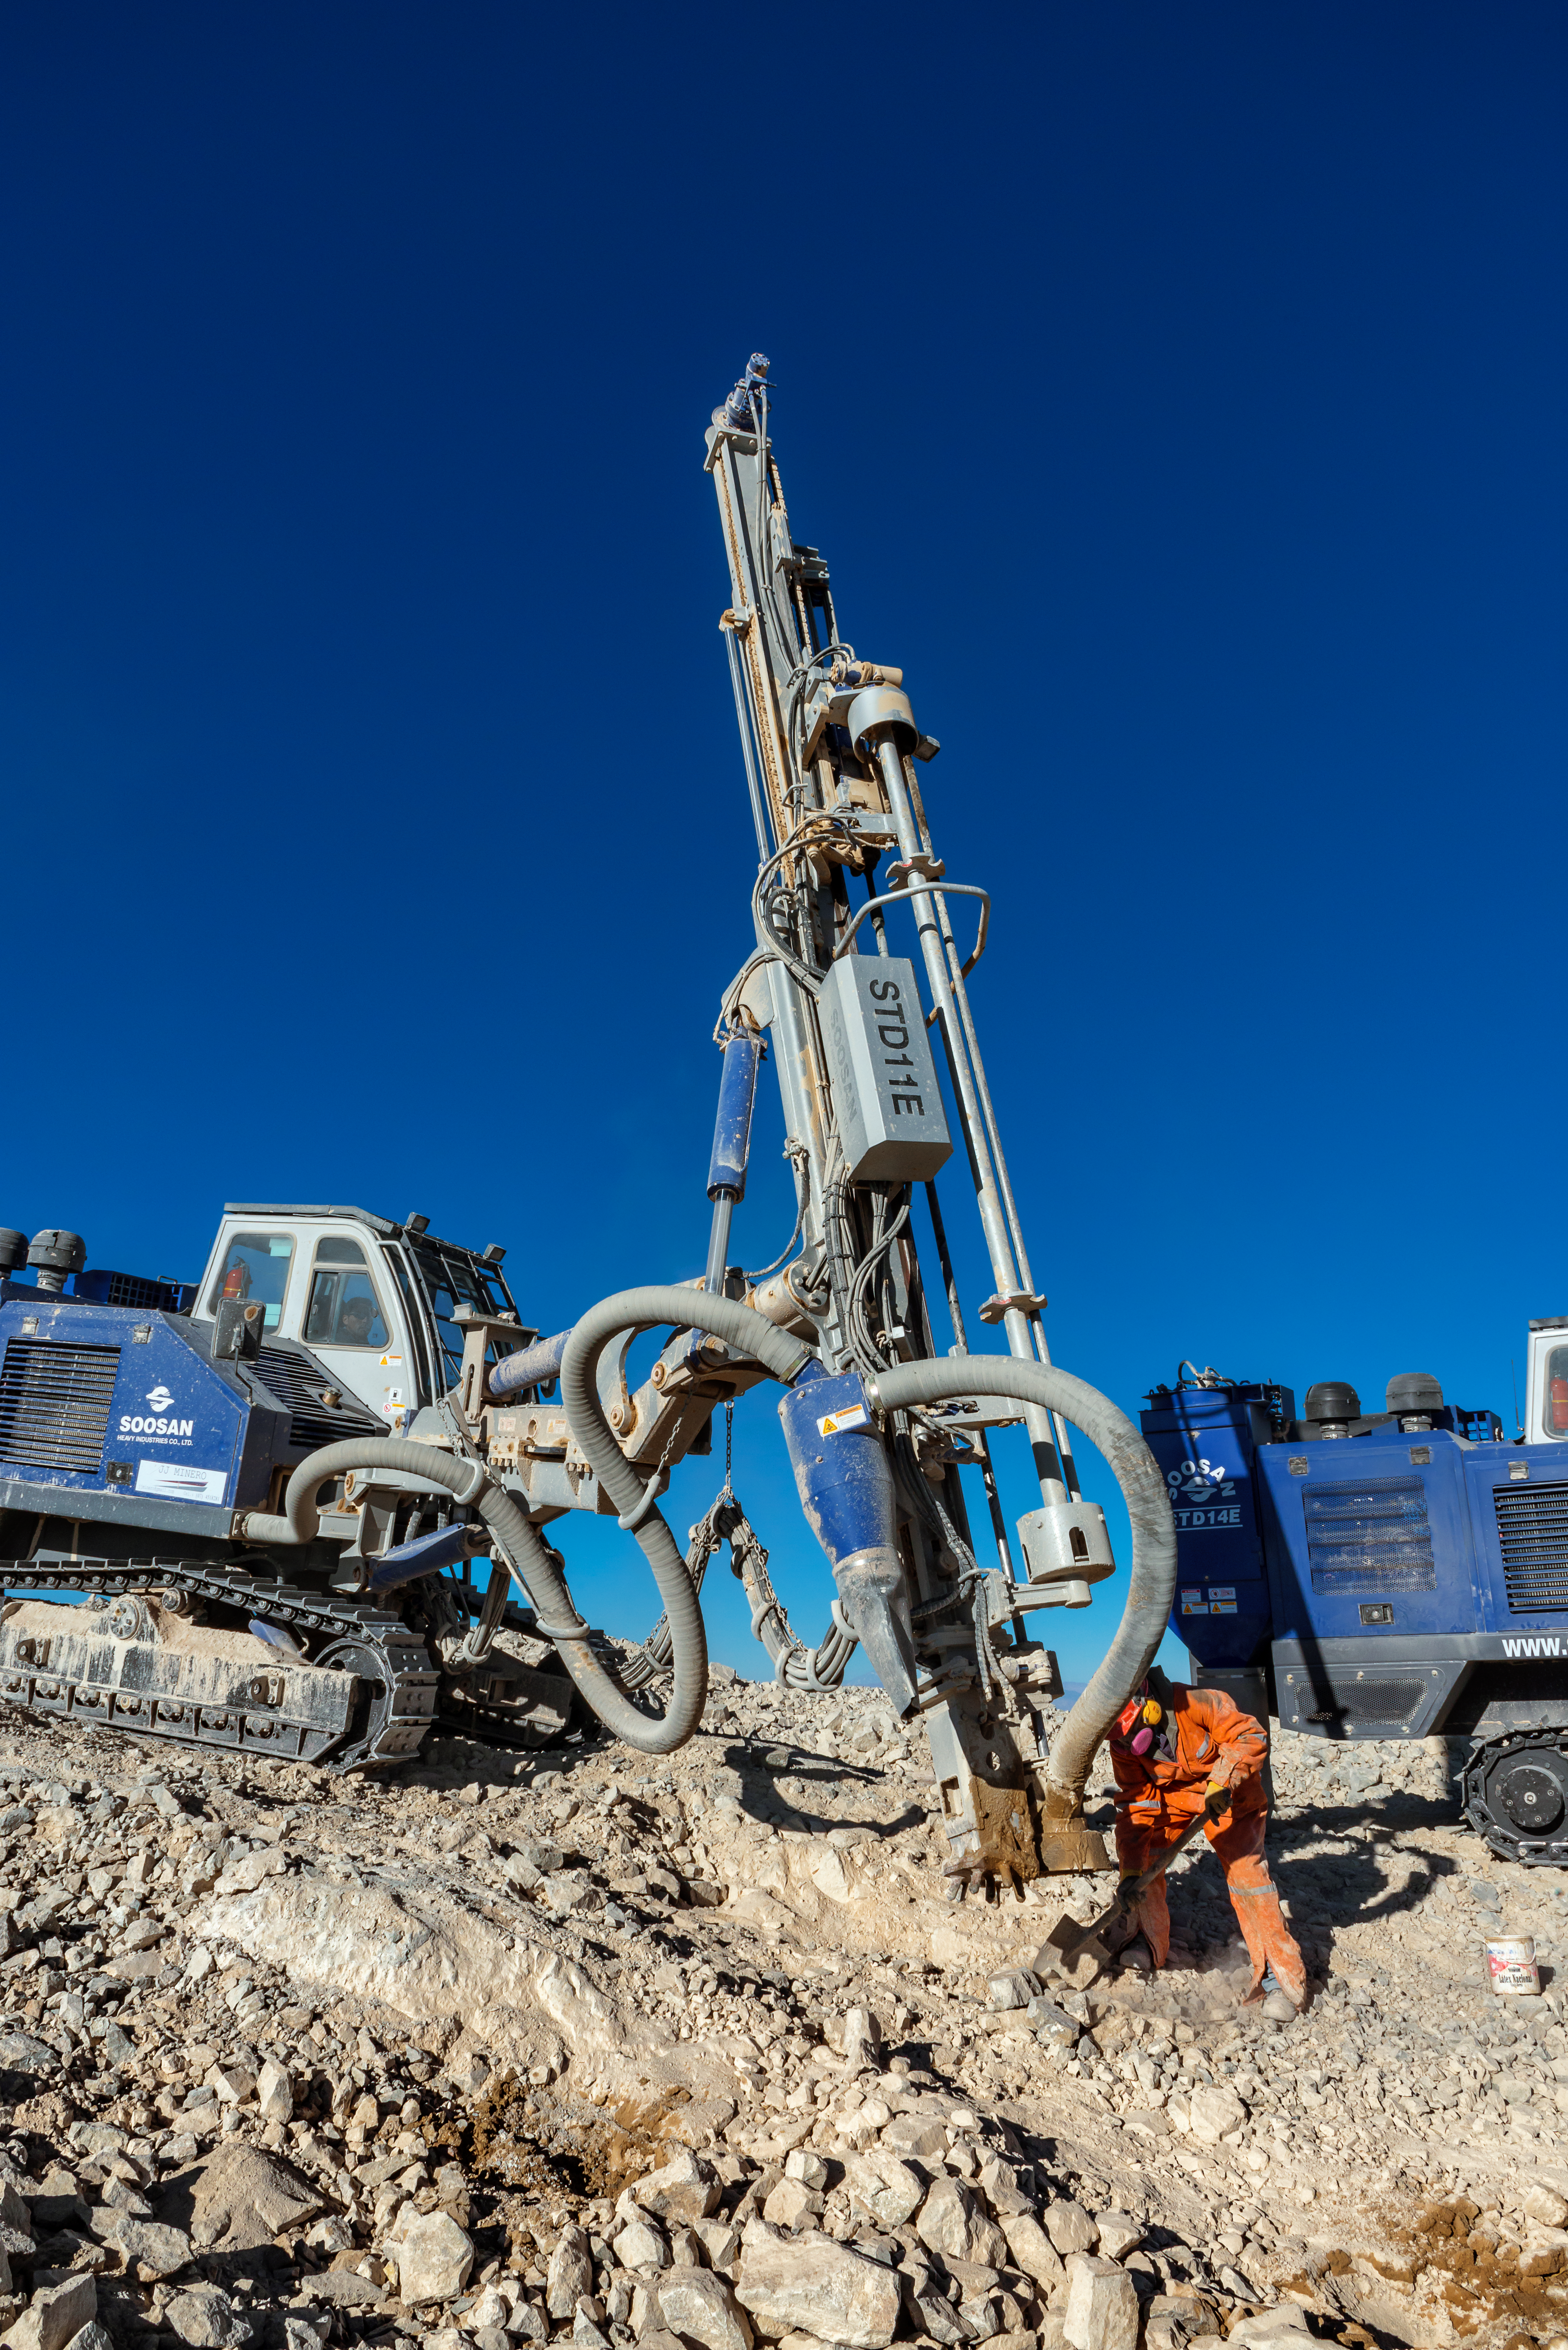

Work on Cerro Armazones

Heavy machinery on top of Cerro Armazones, where workers continue to prepare the mountain that will host the ELT.

Credit: P. Pardo Ávalos/ESO